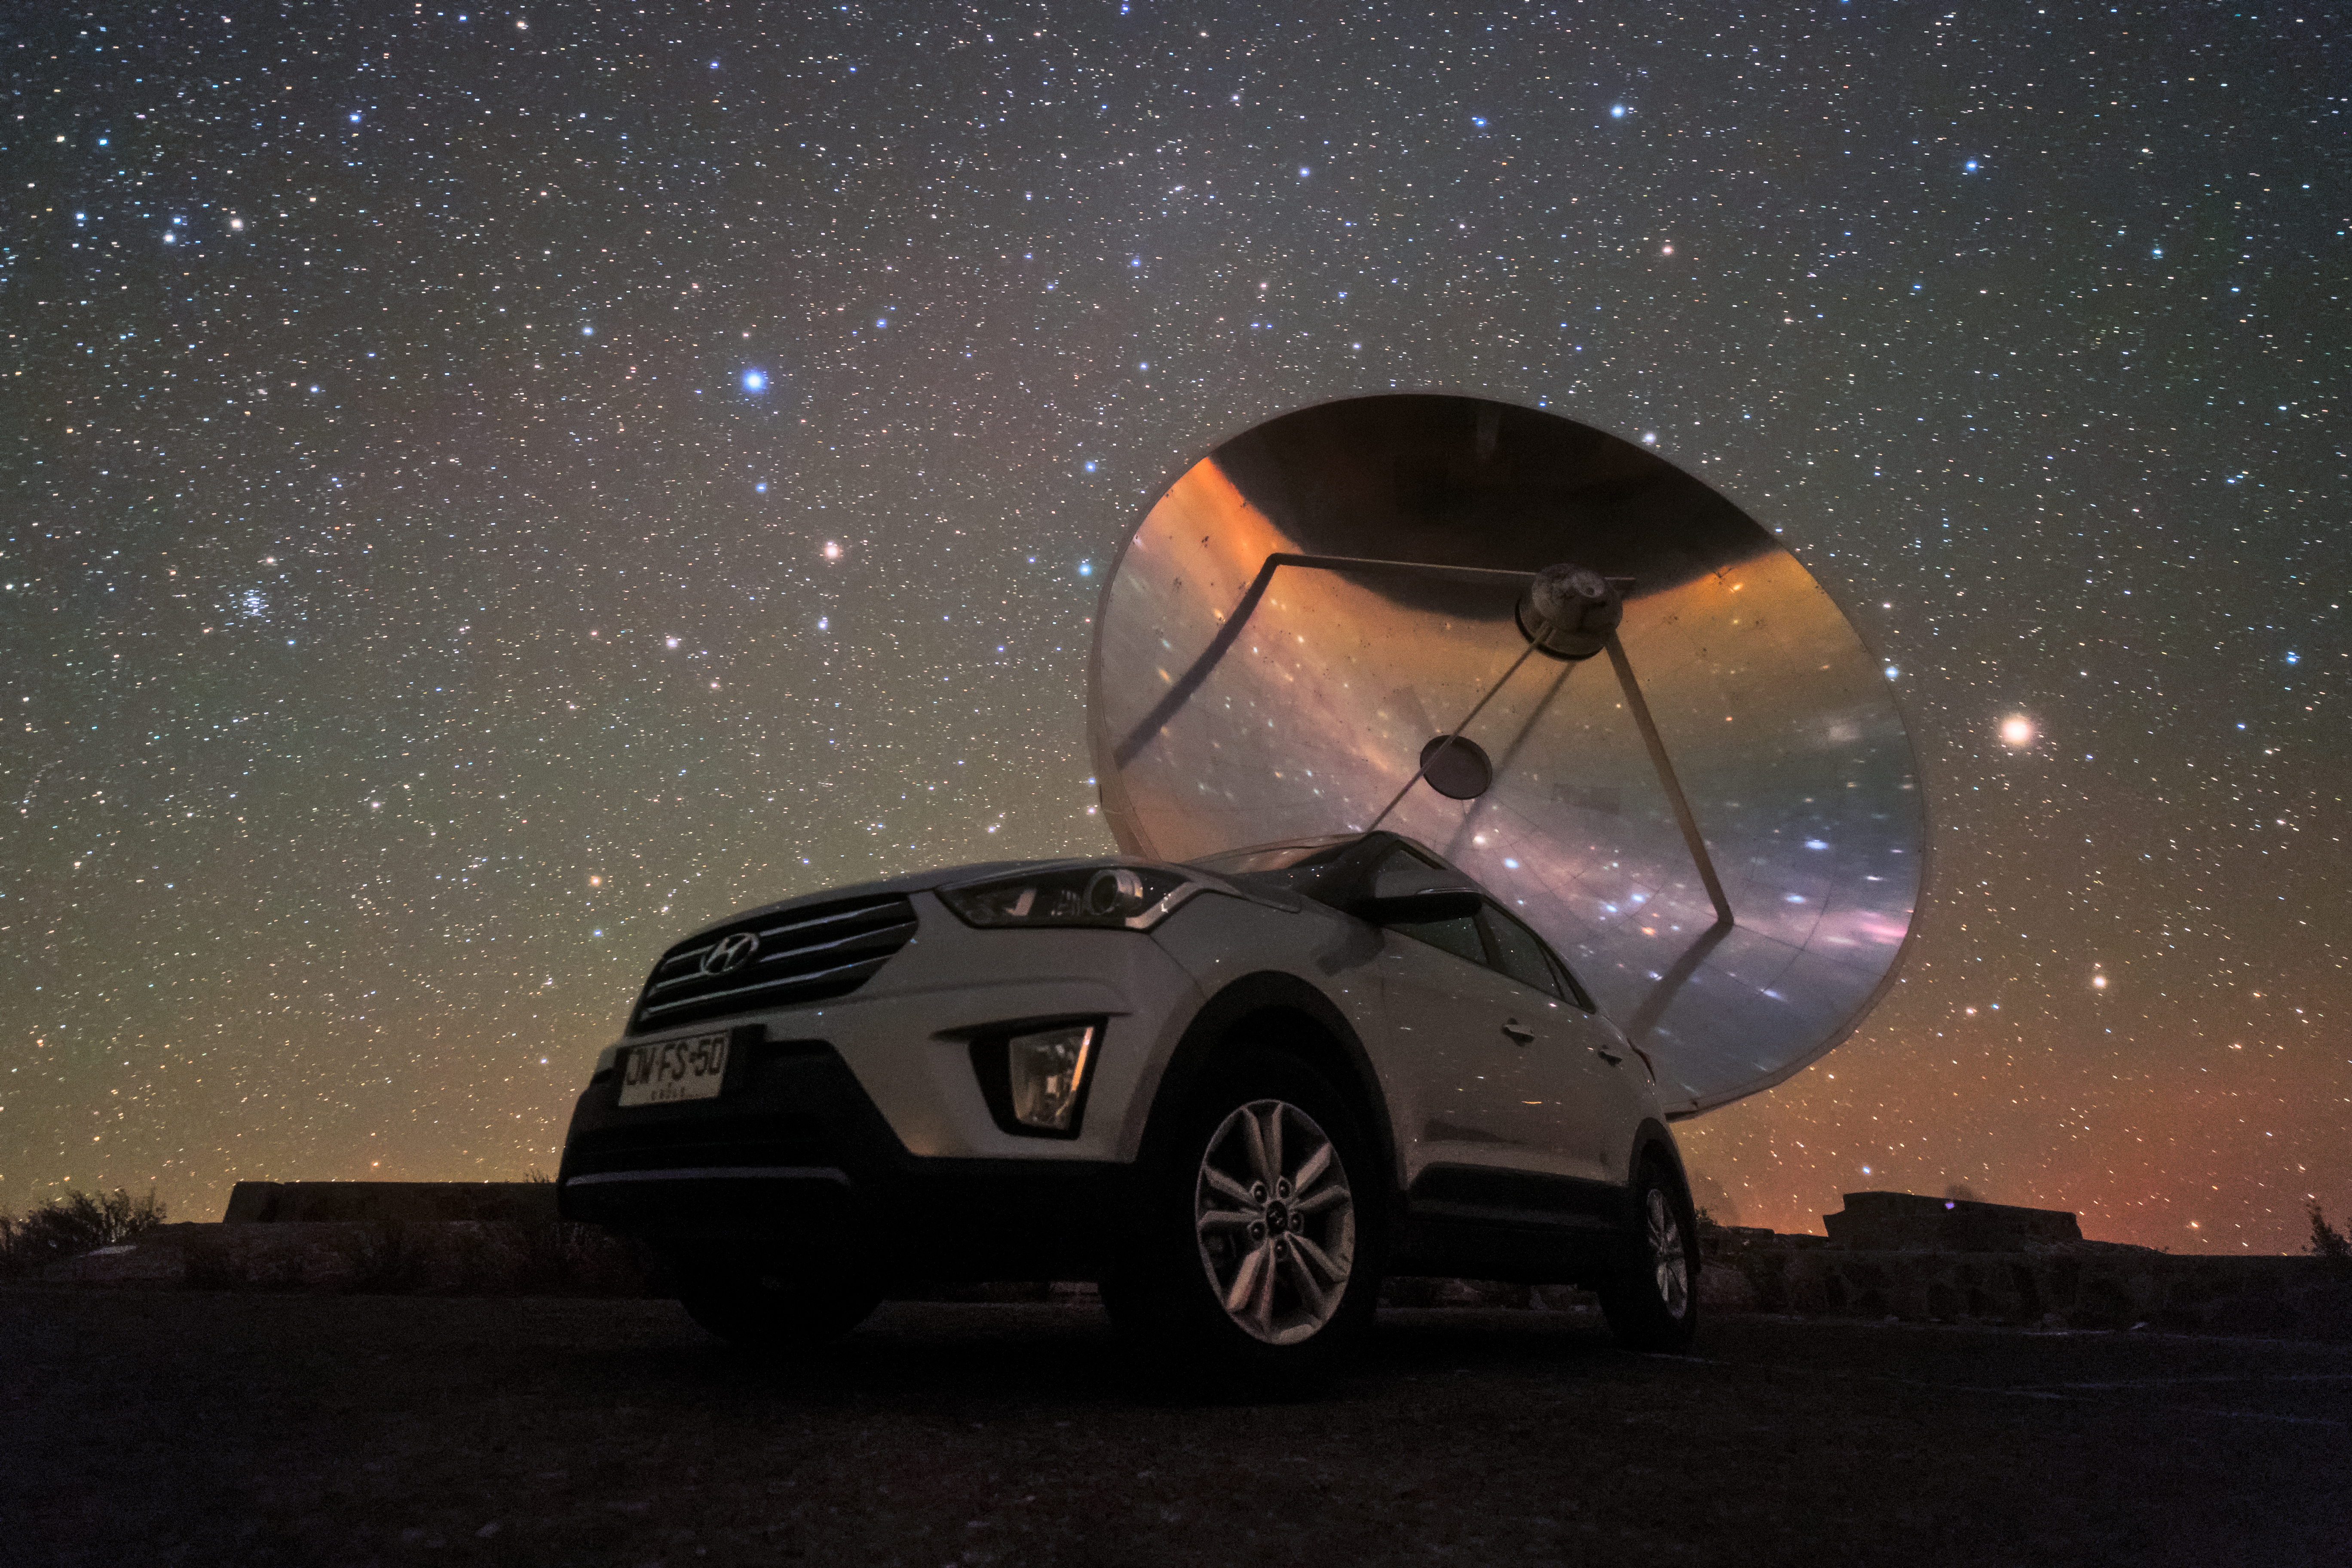

SEST at La Silla

The Swedish-ESO Submillimetre Telescope sits under the starry sky of the Chilean Atacama Desert. This telescope was decommissioned in 2003, but remains at its home, ESO’s La Silla Observatory, where it took observations and helped astronomers to study star formation and molecular clouds for over two decades. At the time of its first light, it was the only large sub-millimetre telescope in the southern hemisphere, and today is superseded by APEX and ALMA.

Credit: Sangku Kim/ESO